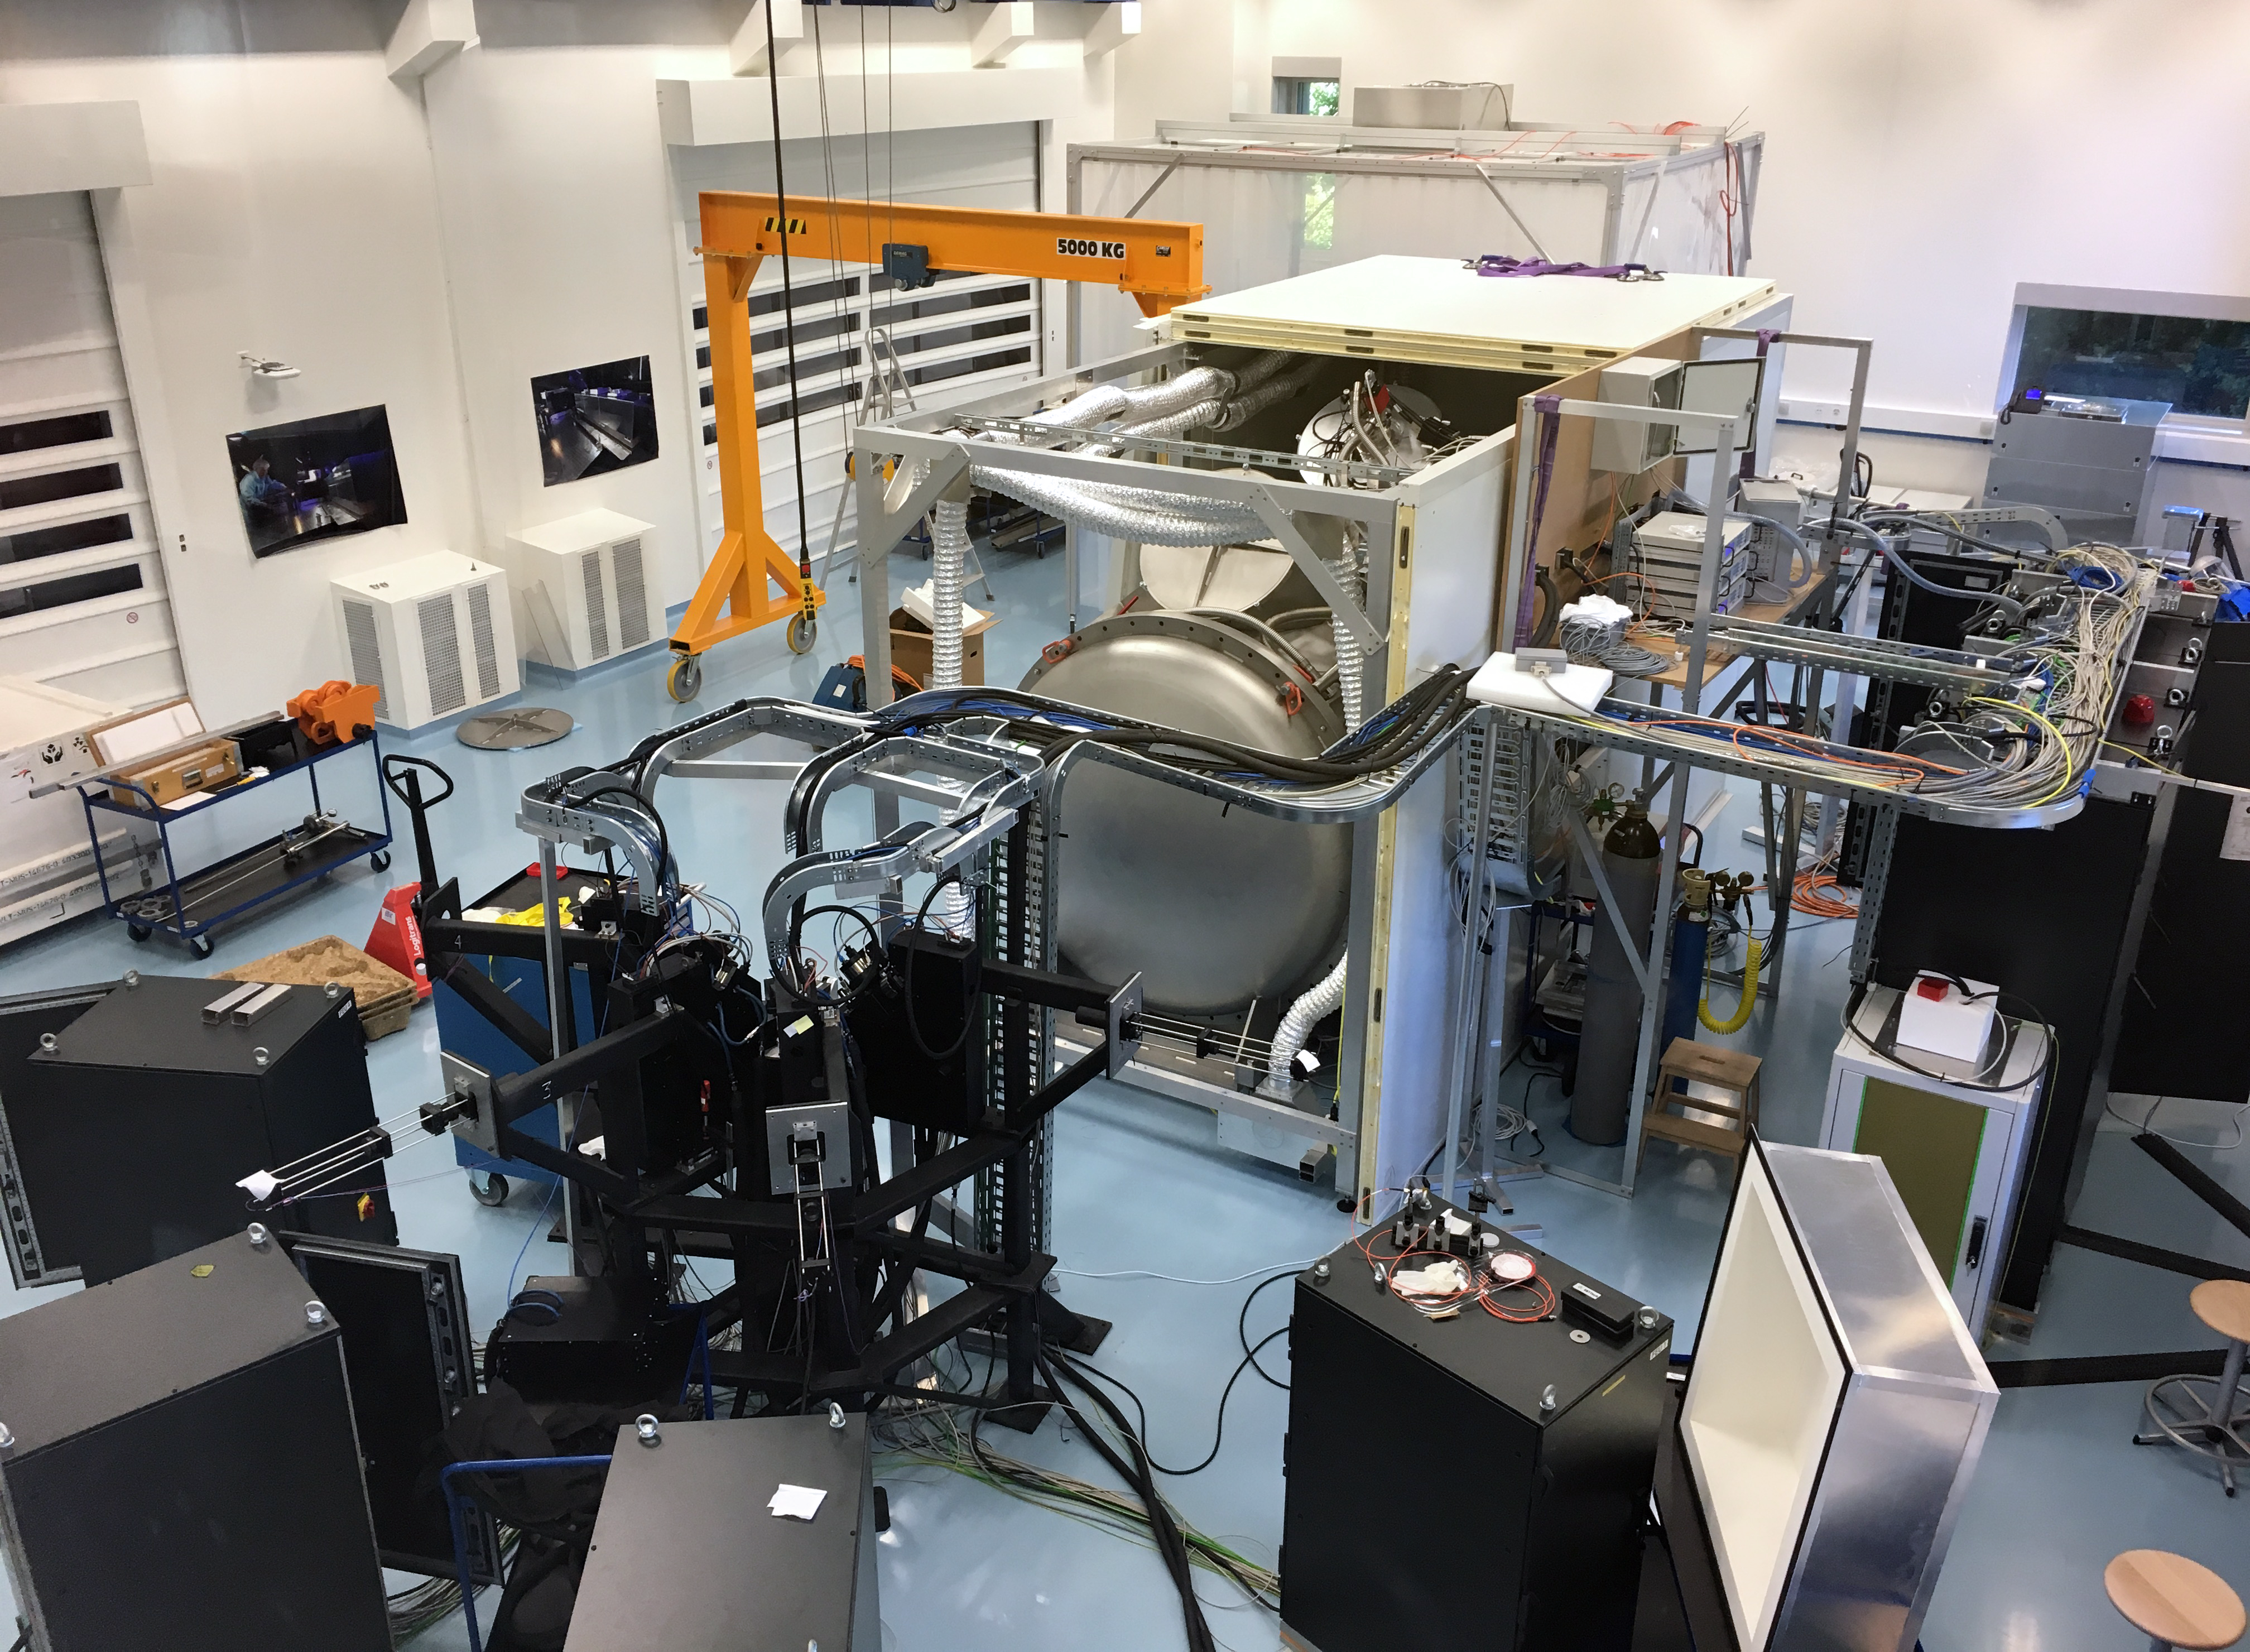

ESPRESSO takes shape

ESPRESSO — the Echelle SPectrograph for Rocky Exoplanet and Stable Spectroscopic Observations — undergoing integration and verification in the laboratory. The instrument has completed all preliminary tests and will shortly be shipped to Chile for installation at the telescope. ESPRESSO will use the light from any one, or all four, of the Unit Telescopes of the Very large Telescope, to extend our capability to find planets around other stars and to measure the fundamental constants of physics.

Credit: University of Geneva